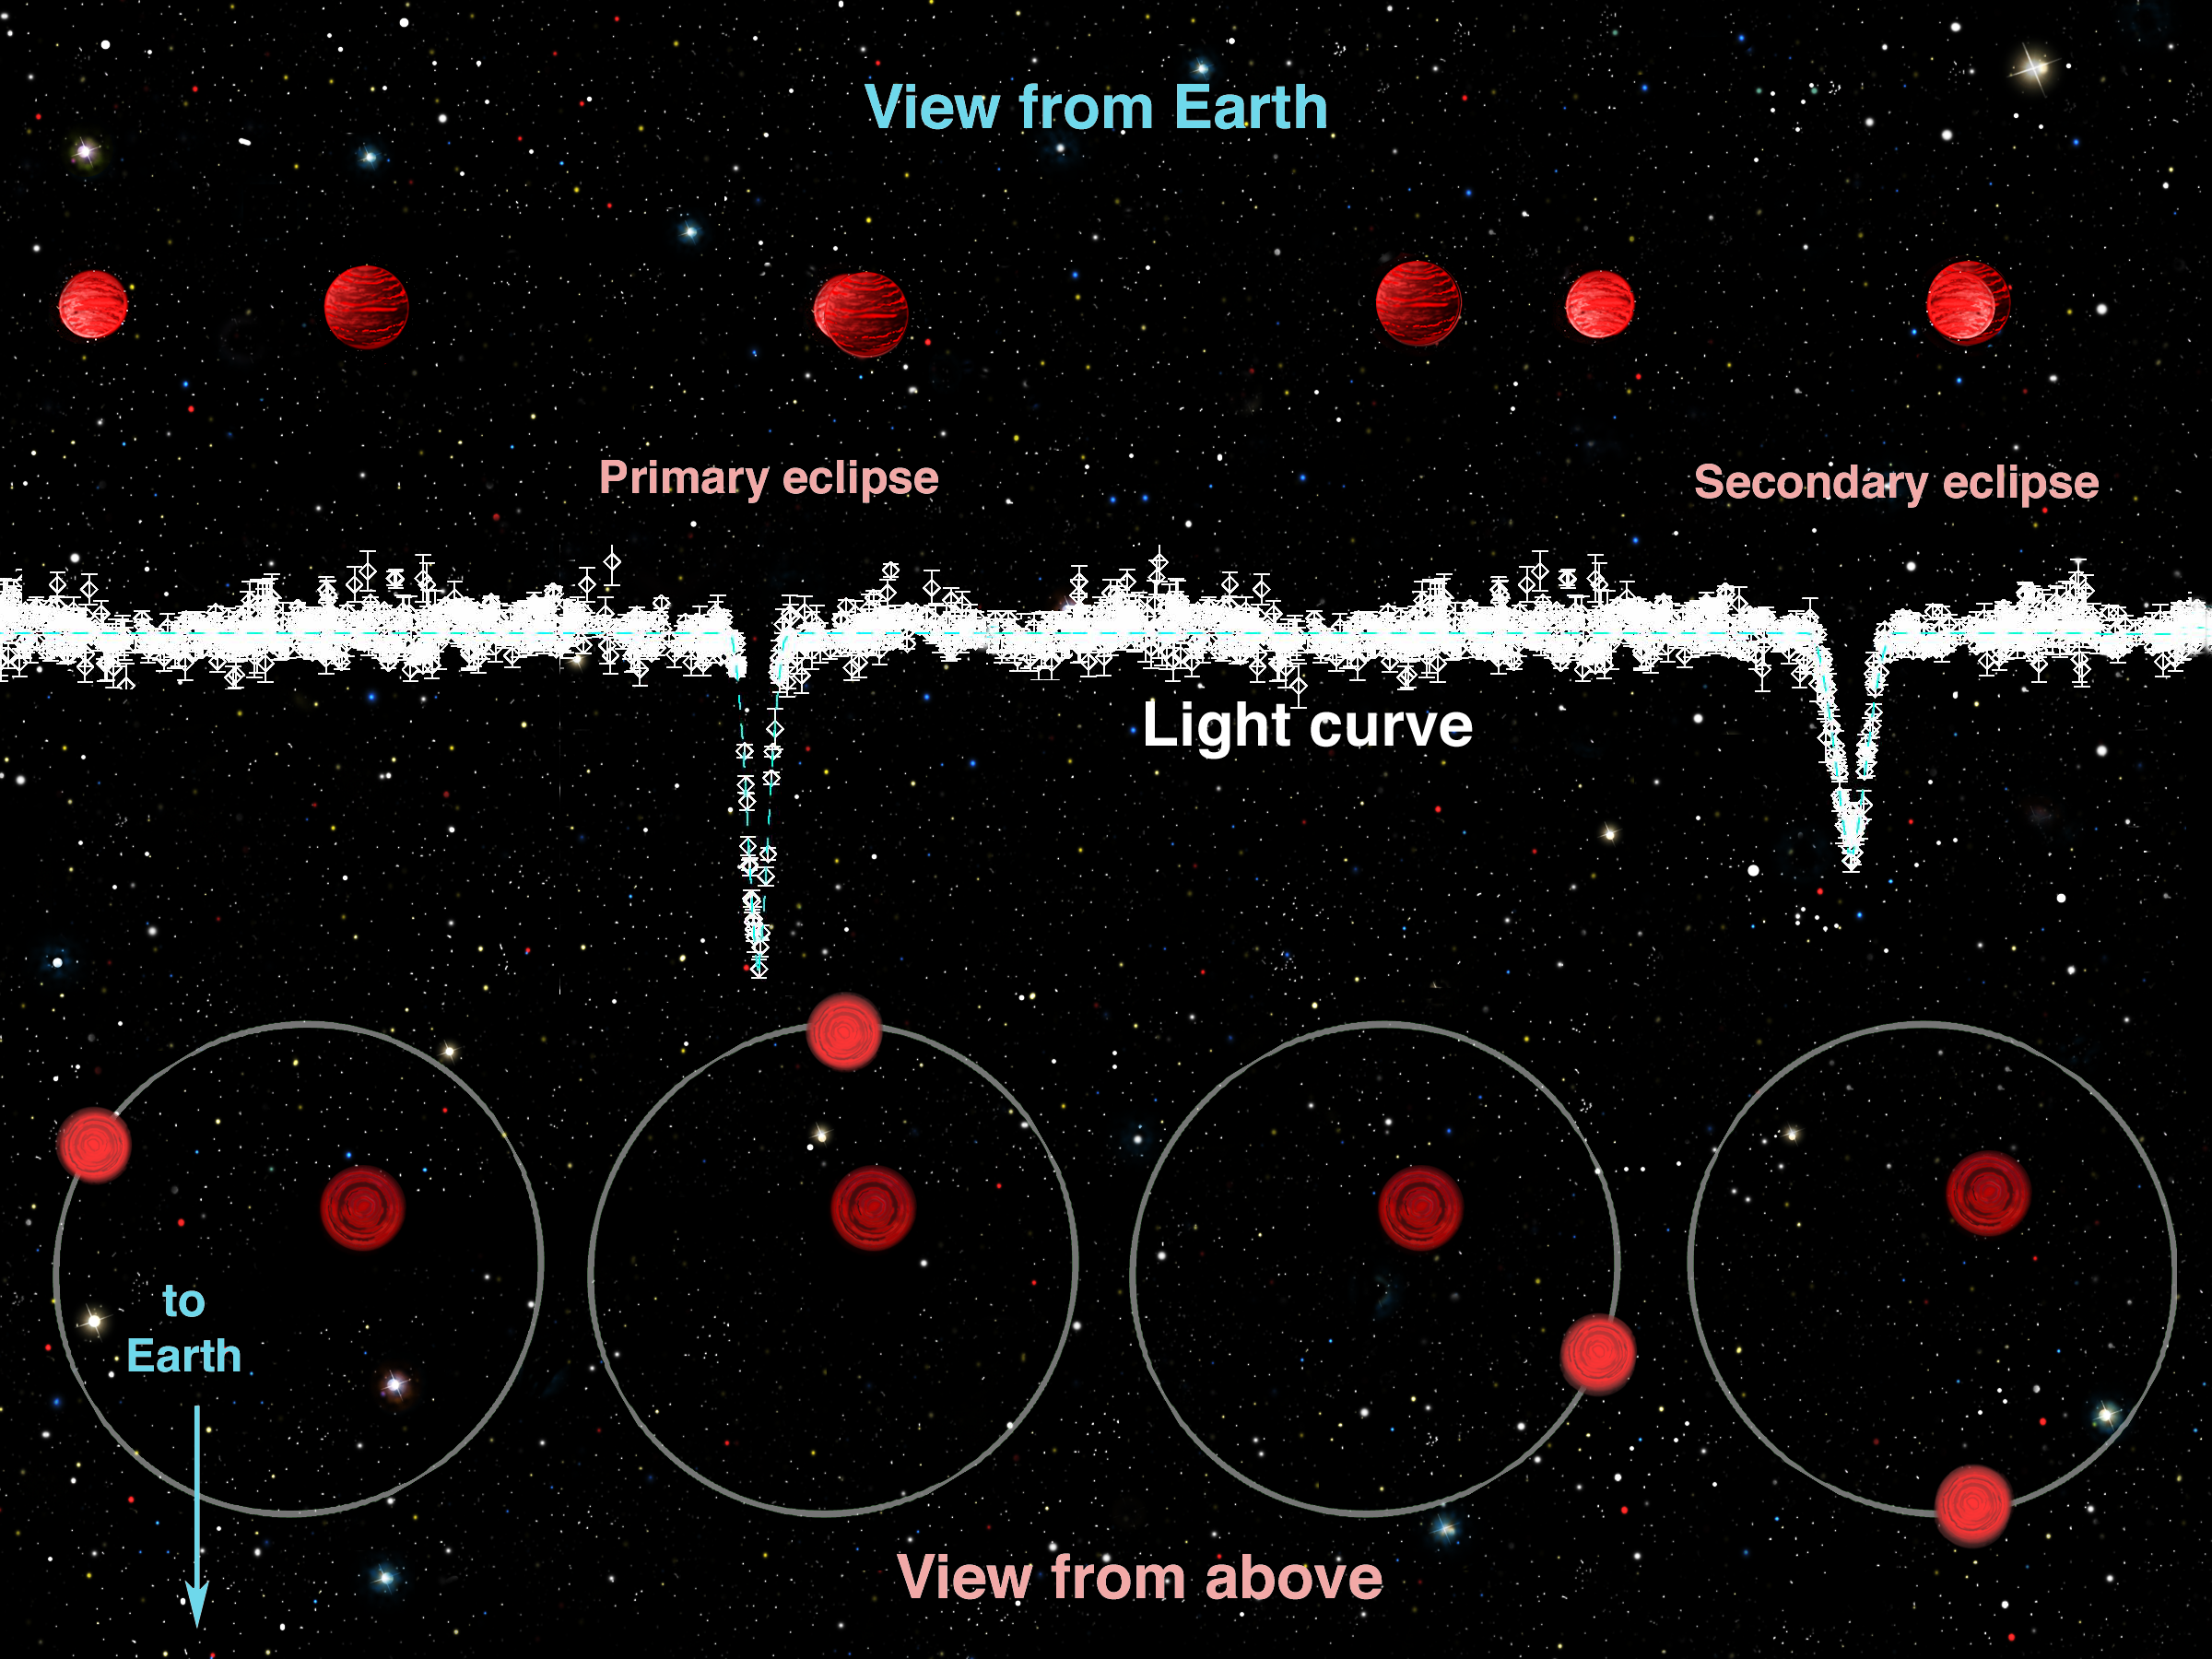

Gemini Finds Young Binary Dwarf Pair is Large and Hot

The light coming from the pair of brown dwarfs dips periodically when their orbit causes one to pass in front of the other from our perspective on the Earth. During these brief periods the nearer brown dwarf blocks the light from the further dwarf causing the total amount of light coming from the pair to drop by about half.

Credit: International Gemini Observatory/NOIRLab/NSF/AURA/J. Lomberg